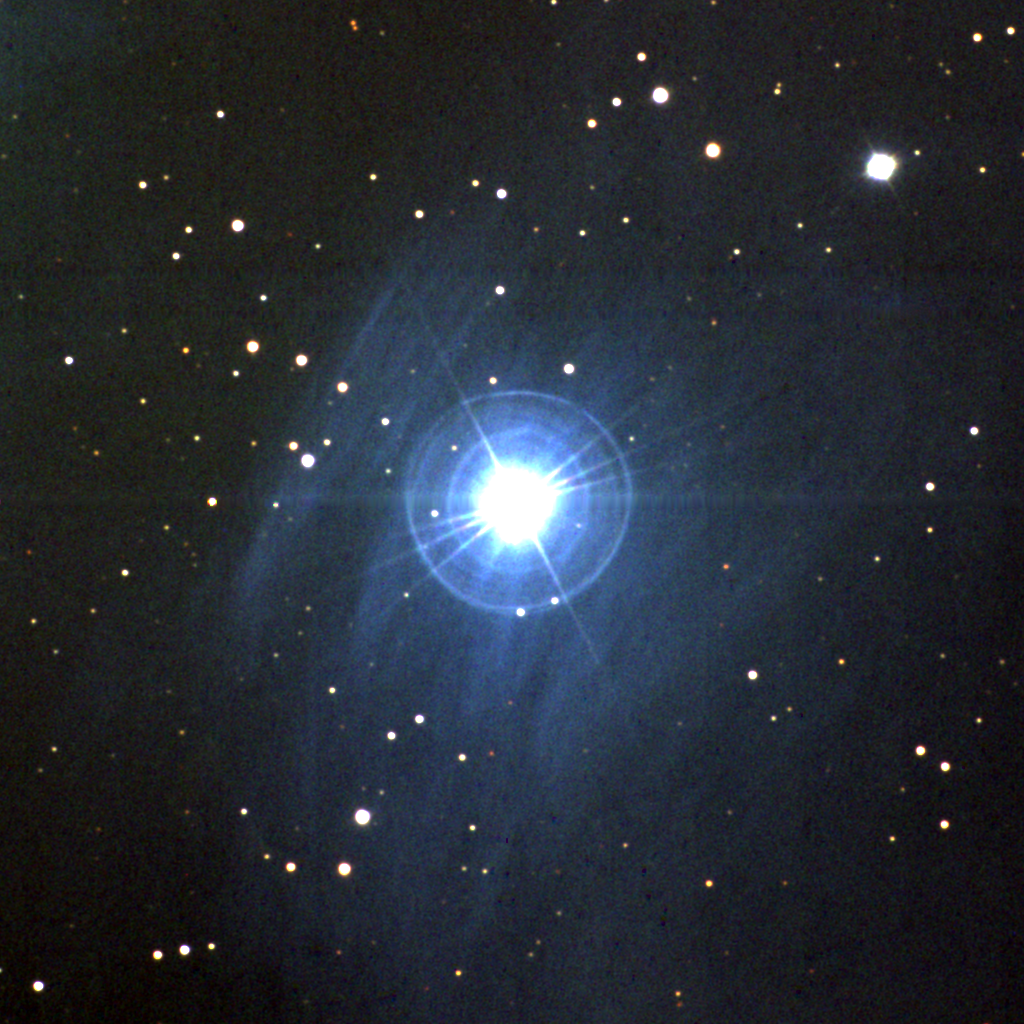

Merope in the Pleiades

The star Merope, in the familiar object the Pleiades, in a three-color composite image obtained with the Burrell Schmidt telescope of Case Western Reserve University's Warner and Swasey Observatory. The images were taken in January of 1997. The Pleiades, also known as the Seven Sisters and Messier object 45, and Subaru in Japanese (check the logo on the cars of the same name), is one of the more prominent naked eye objects in the sky and, as such, has been known since antiquity, including three mentions in the bible. The Pleiades are embedded in a blue reflection nebula, clearly visible around Merope in this image.

Credit: NOIRLab/NSF/AURA